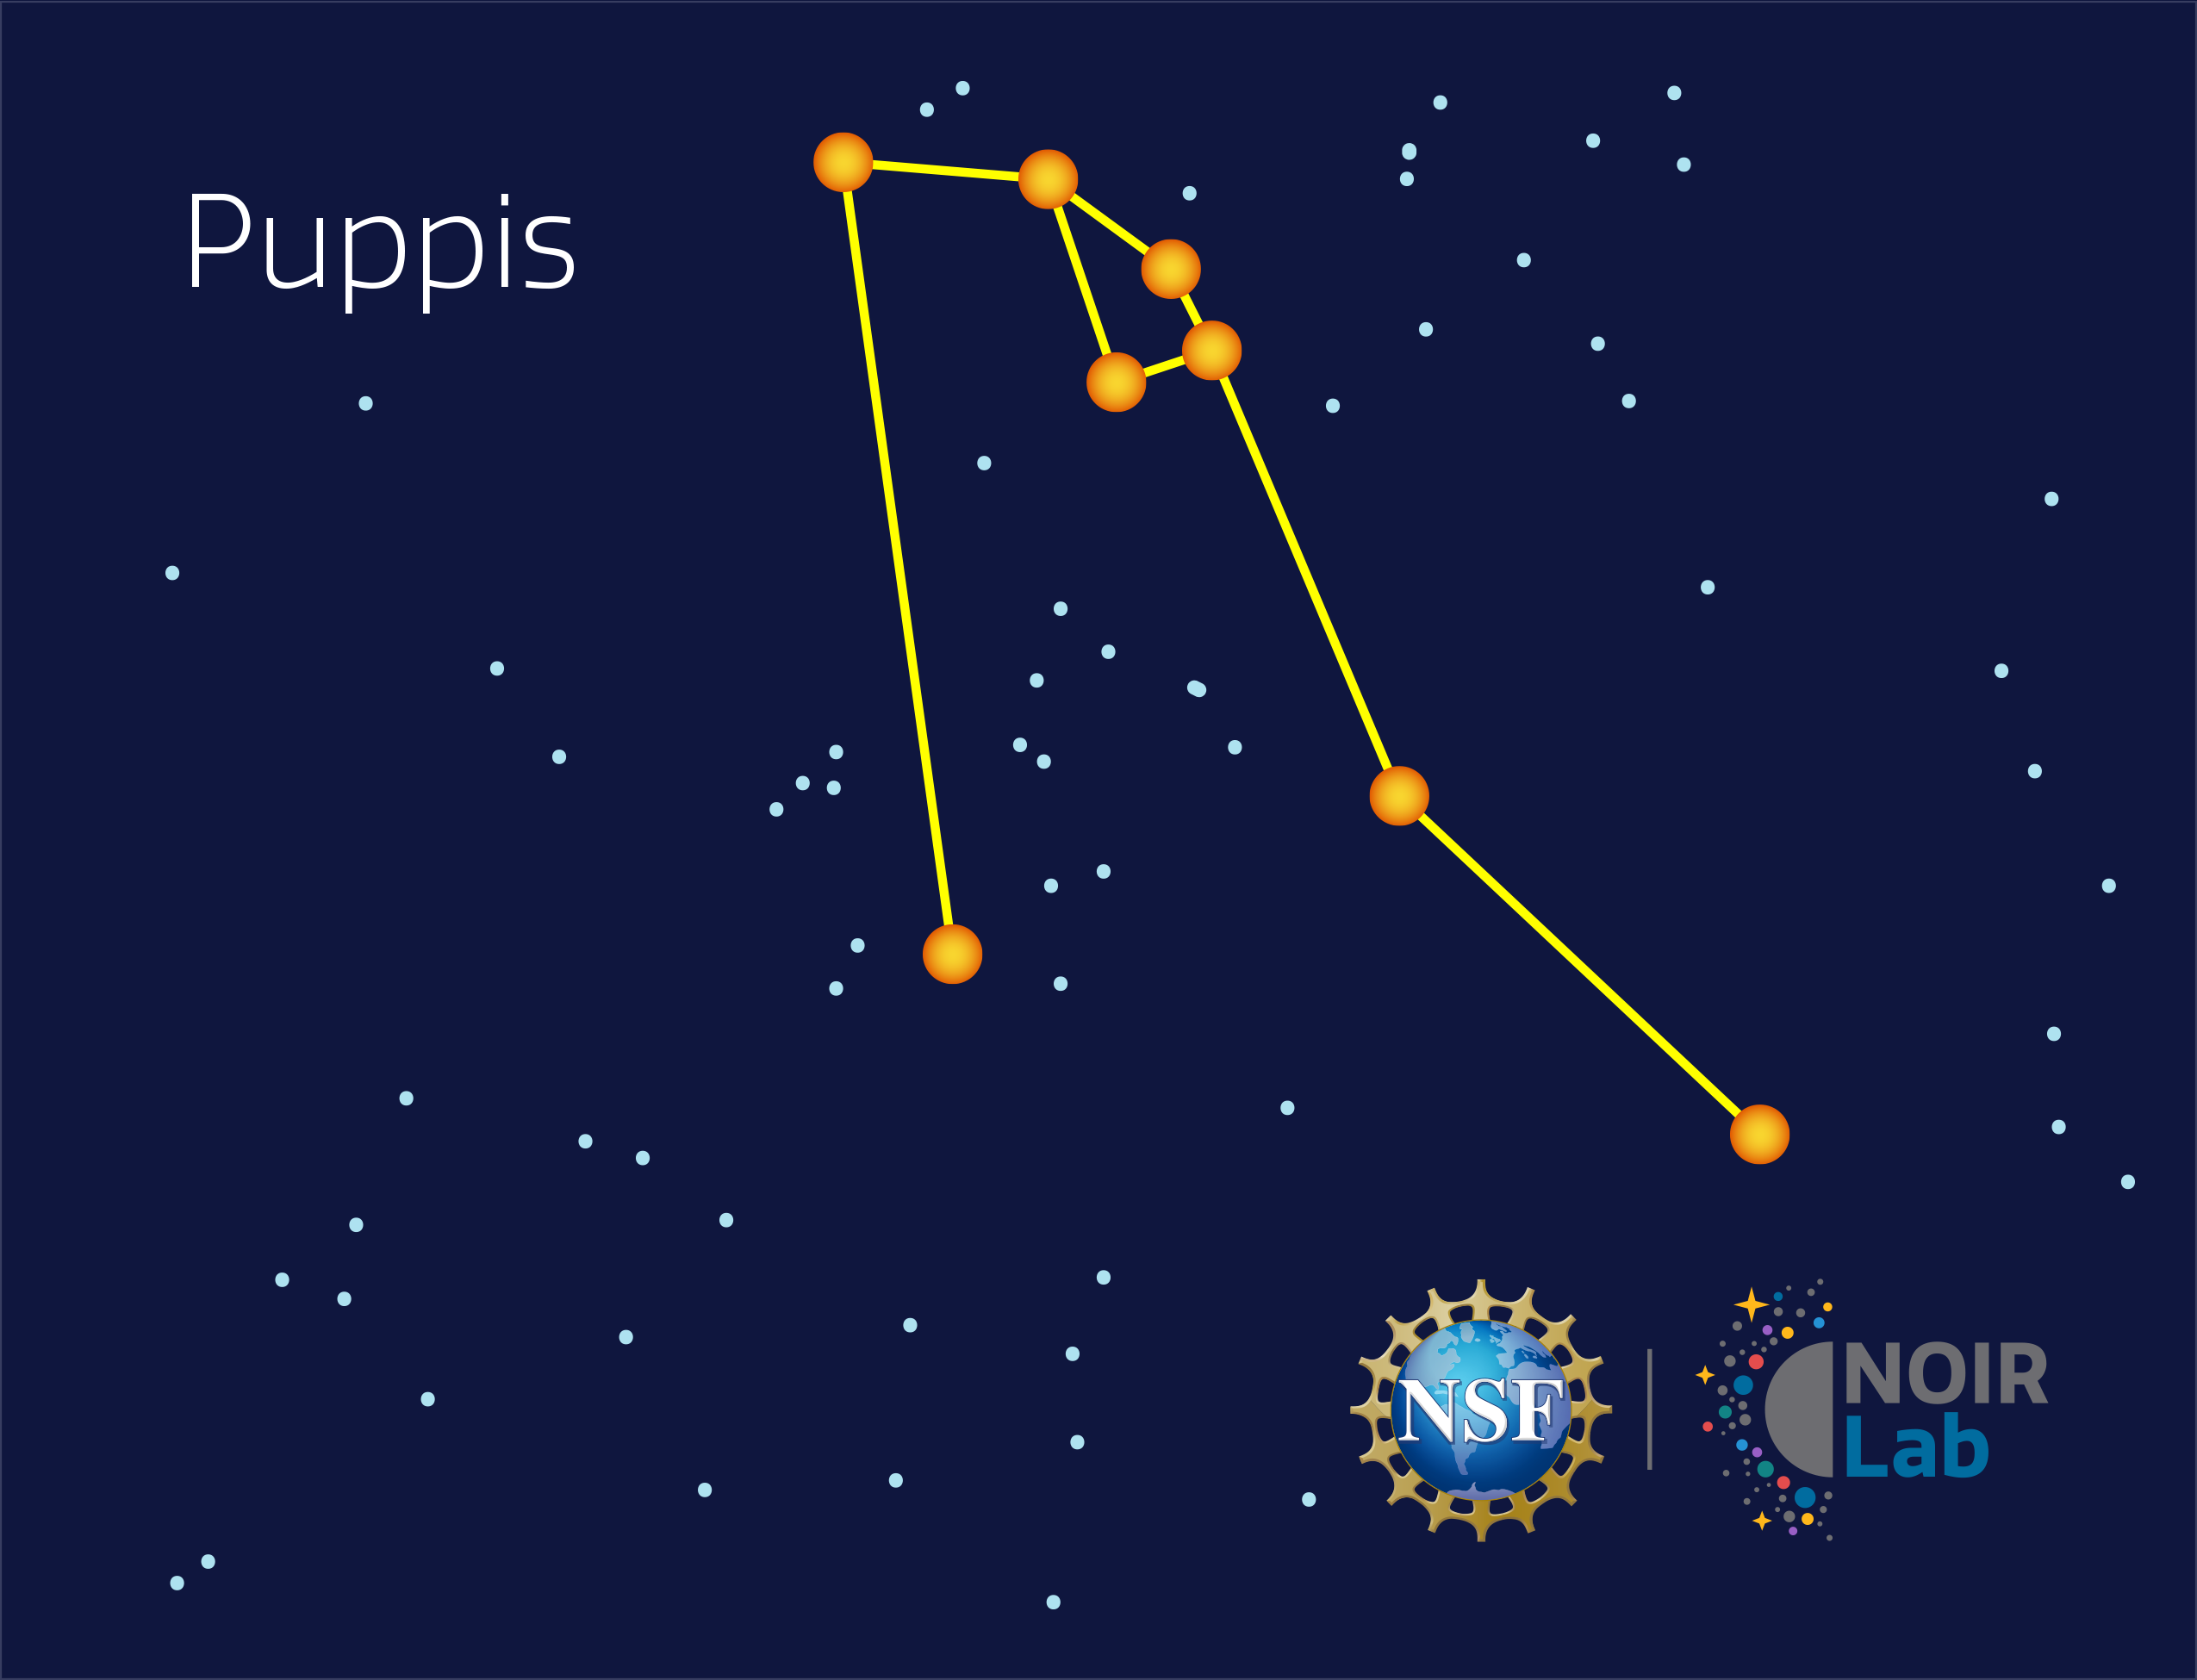

Puppis

Credit: NOIRLab